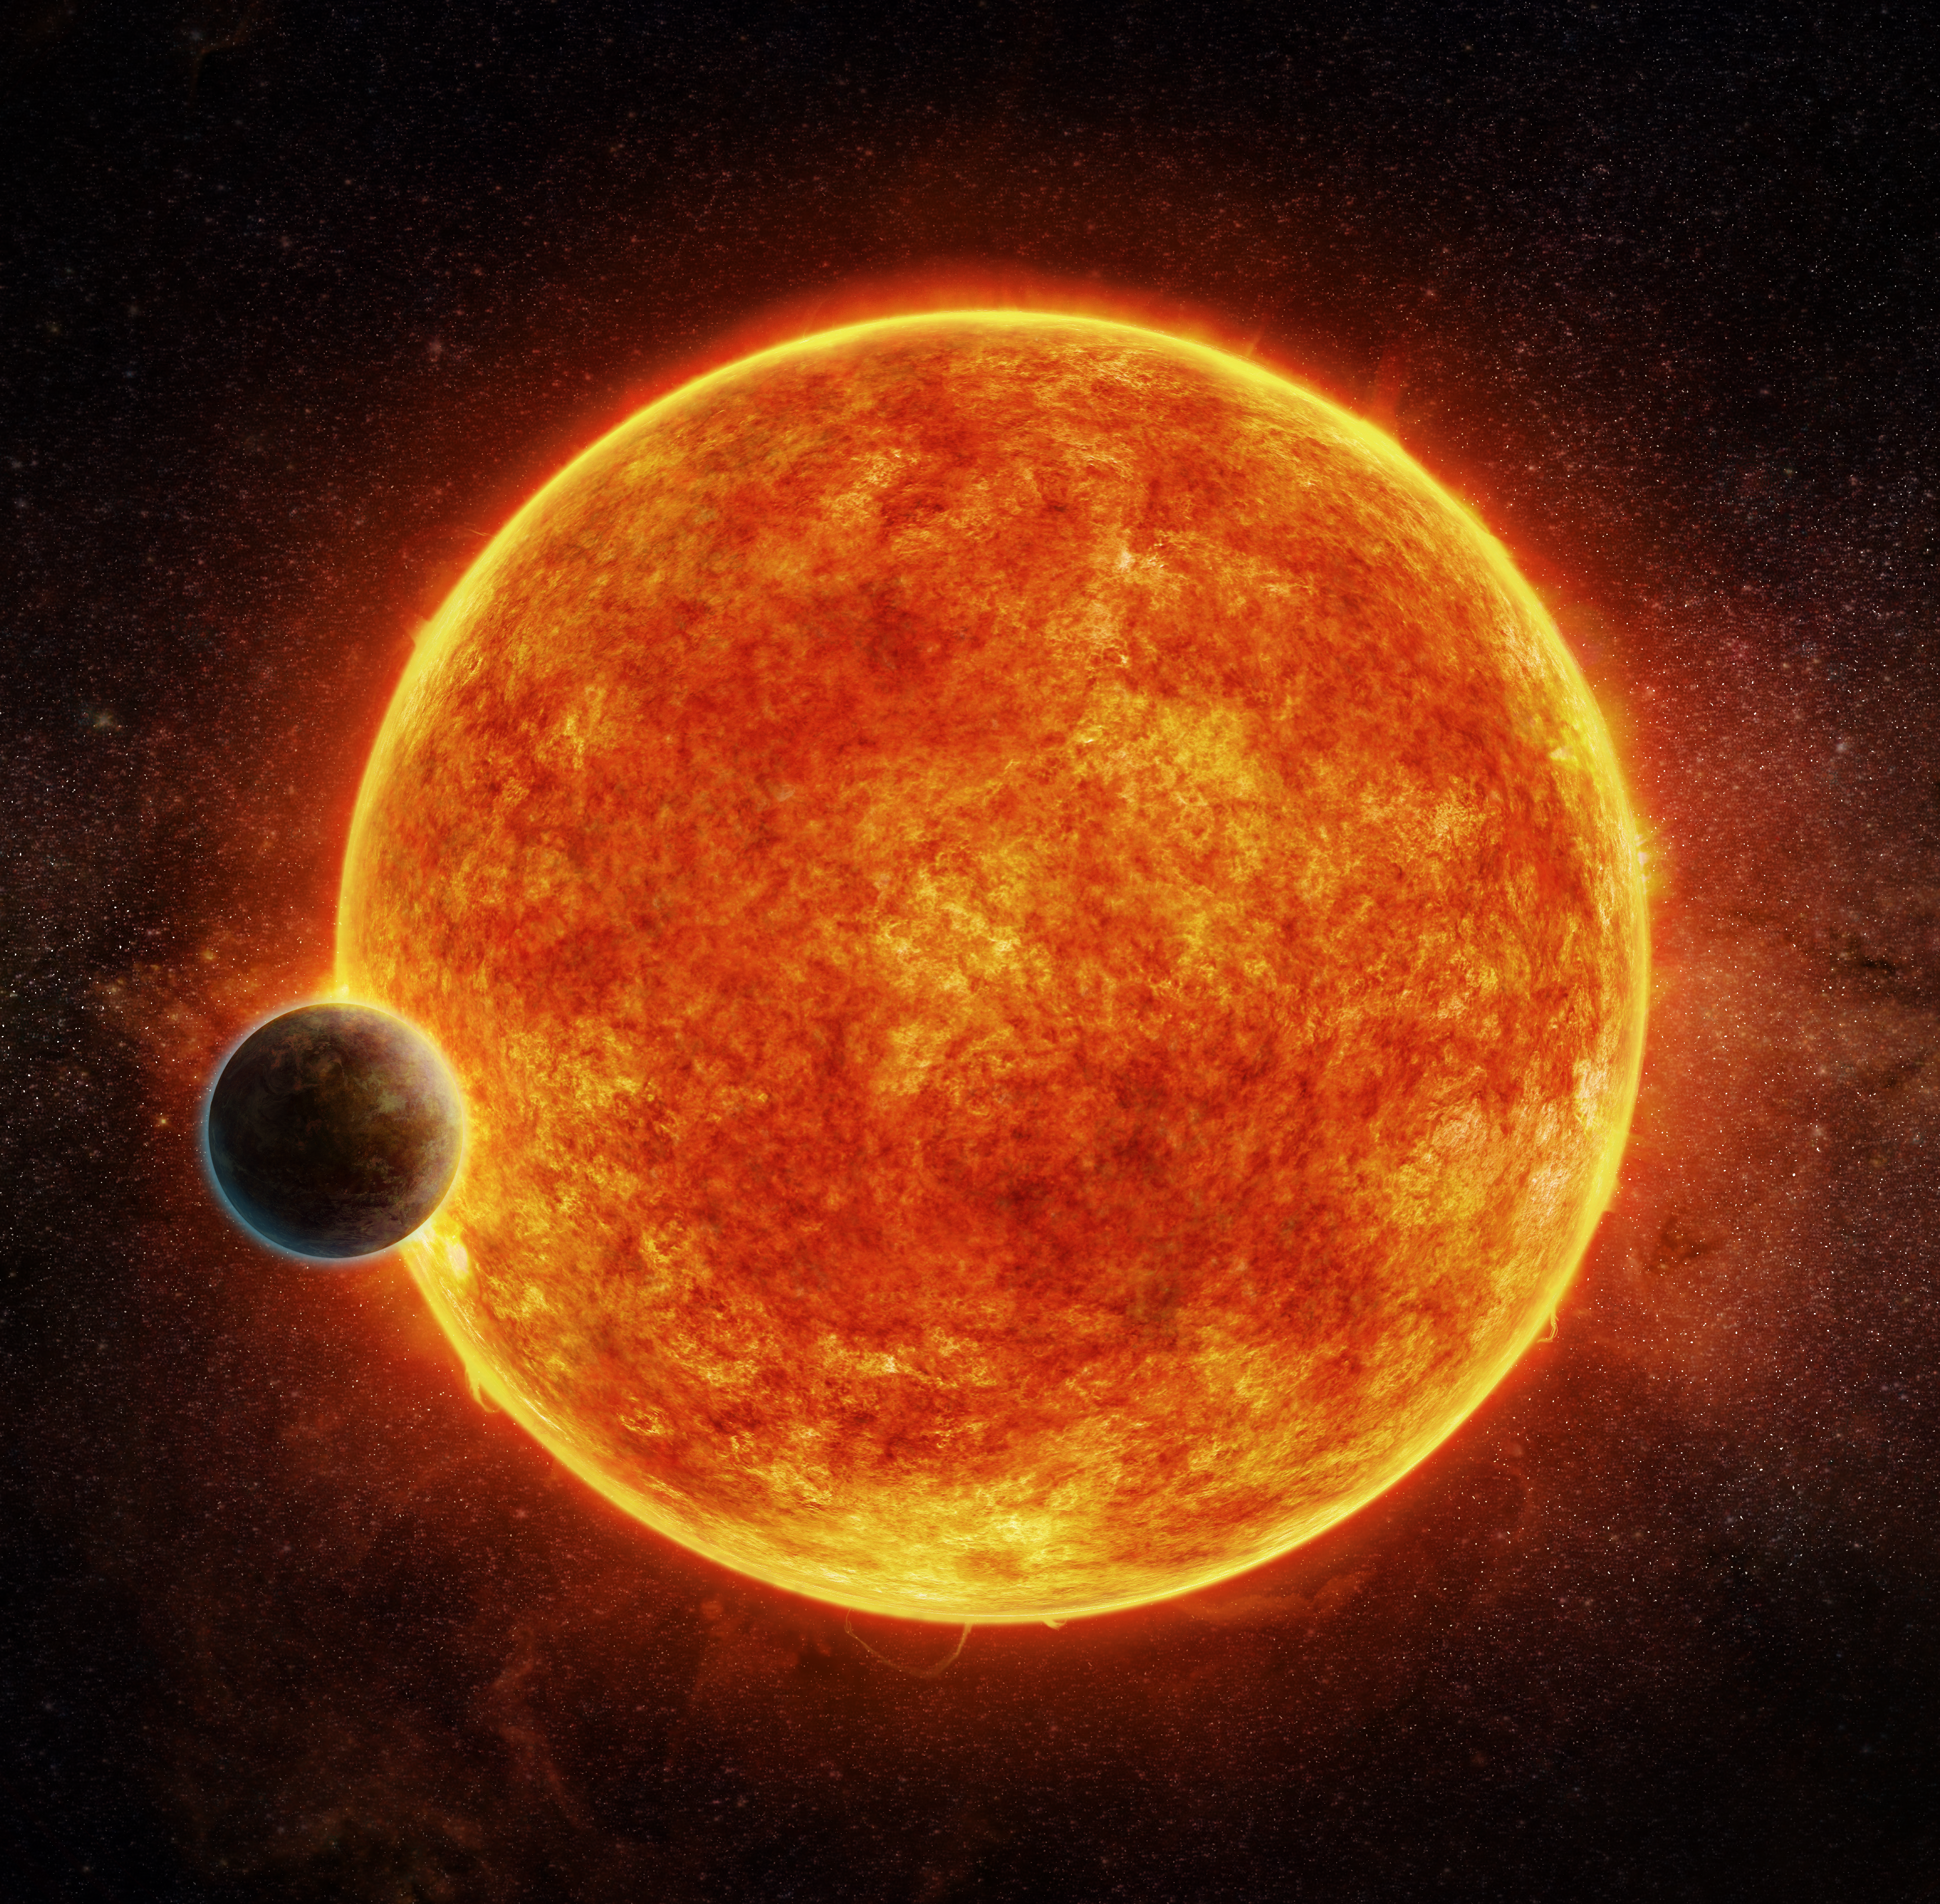

Artist’s impression of the newly-discovered rocky exoplanet, LHS 1140b

This planet is located in the liquid water habitable zone surrounding its host star, a small, faint red star named LHS 1140. The planet weighs about 6.6 times the mass of Earth and is shown passing in front of LHS 1140. Depicted in blue is the atmosphere the planet may have retained.

Credit: M. Weiss/CfA